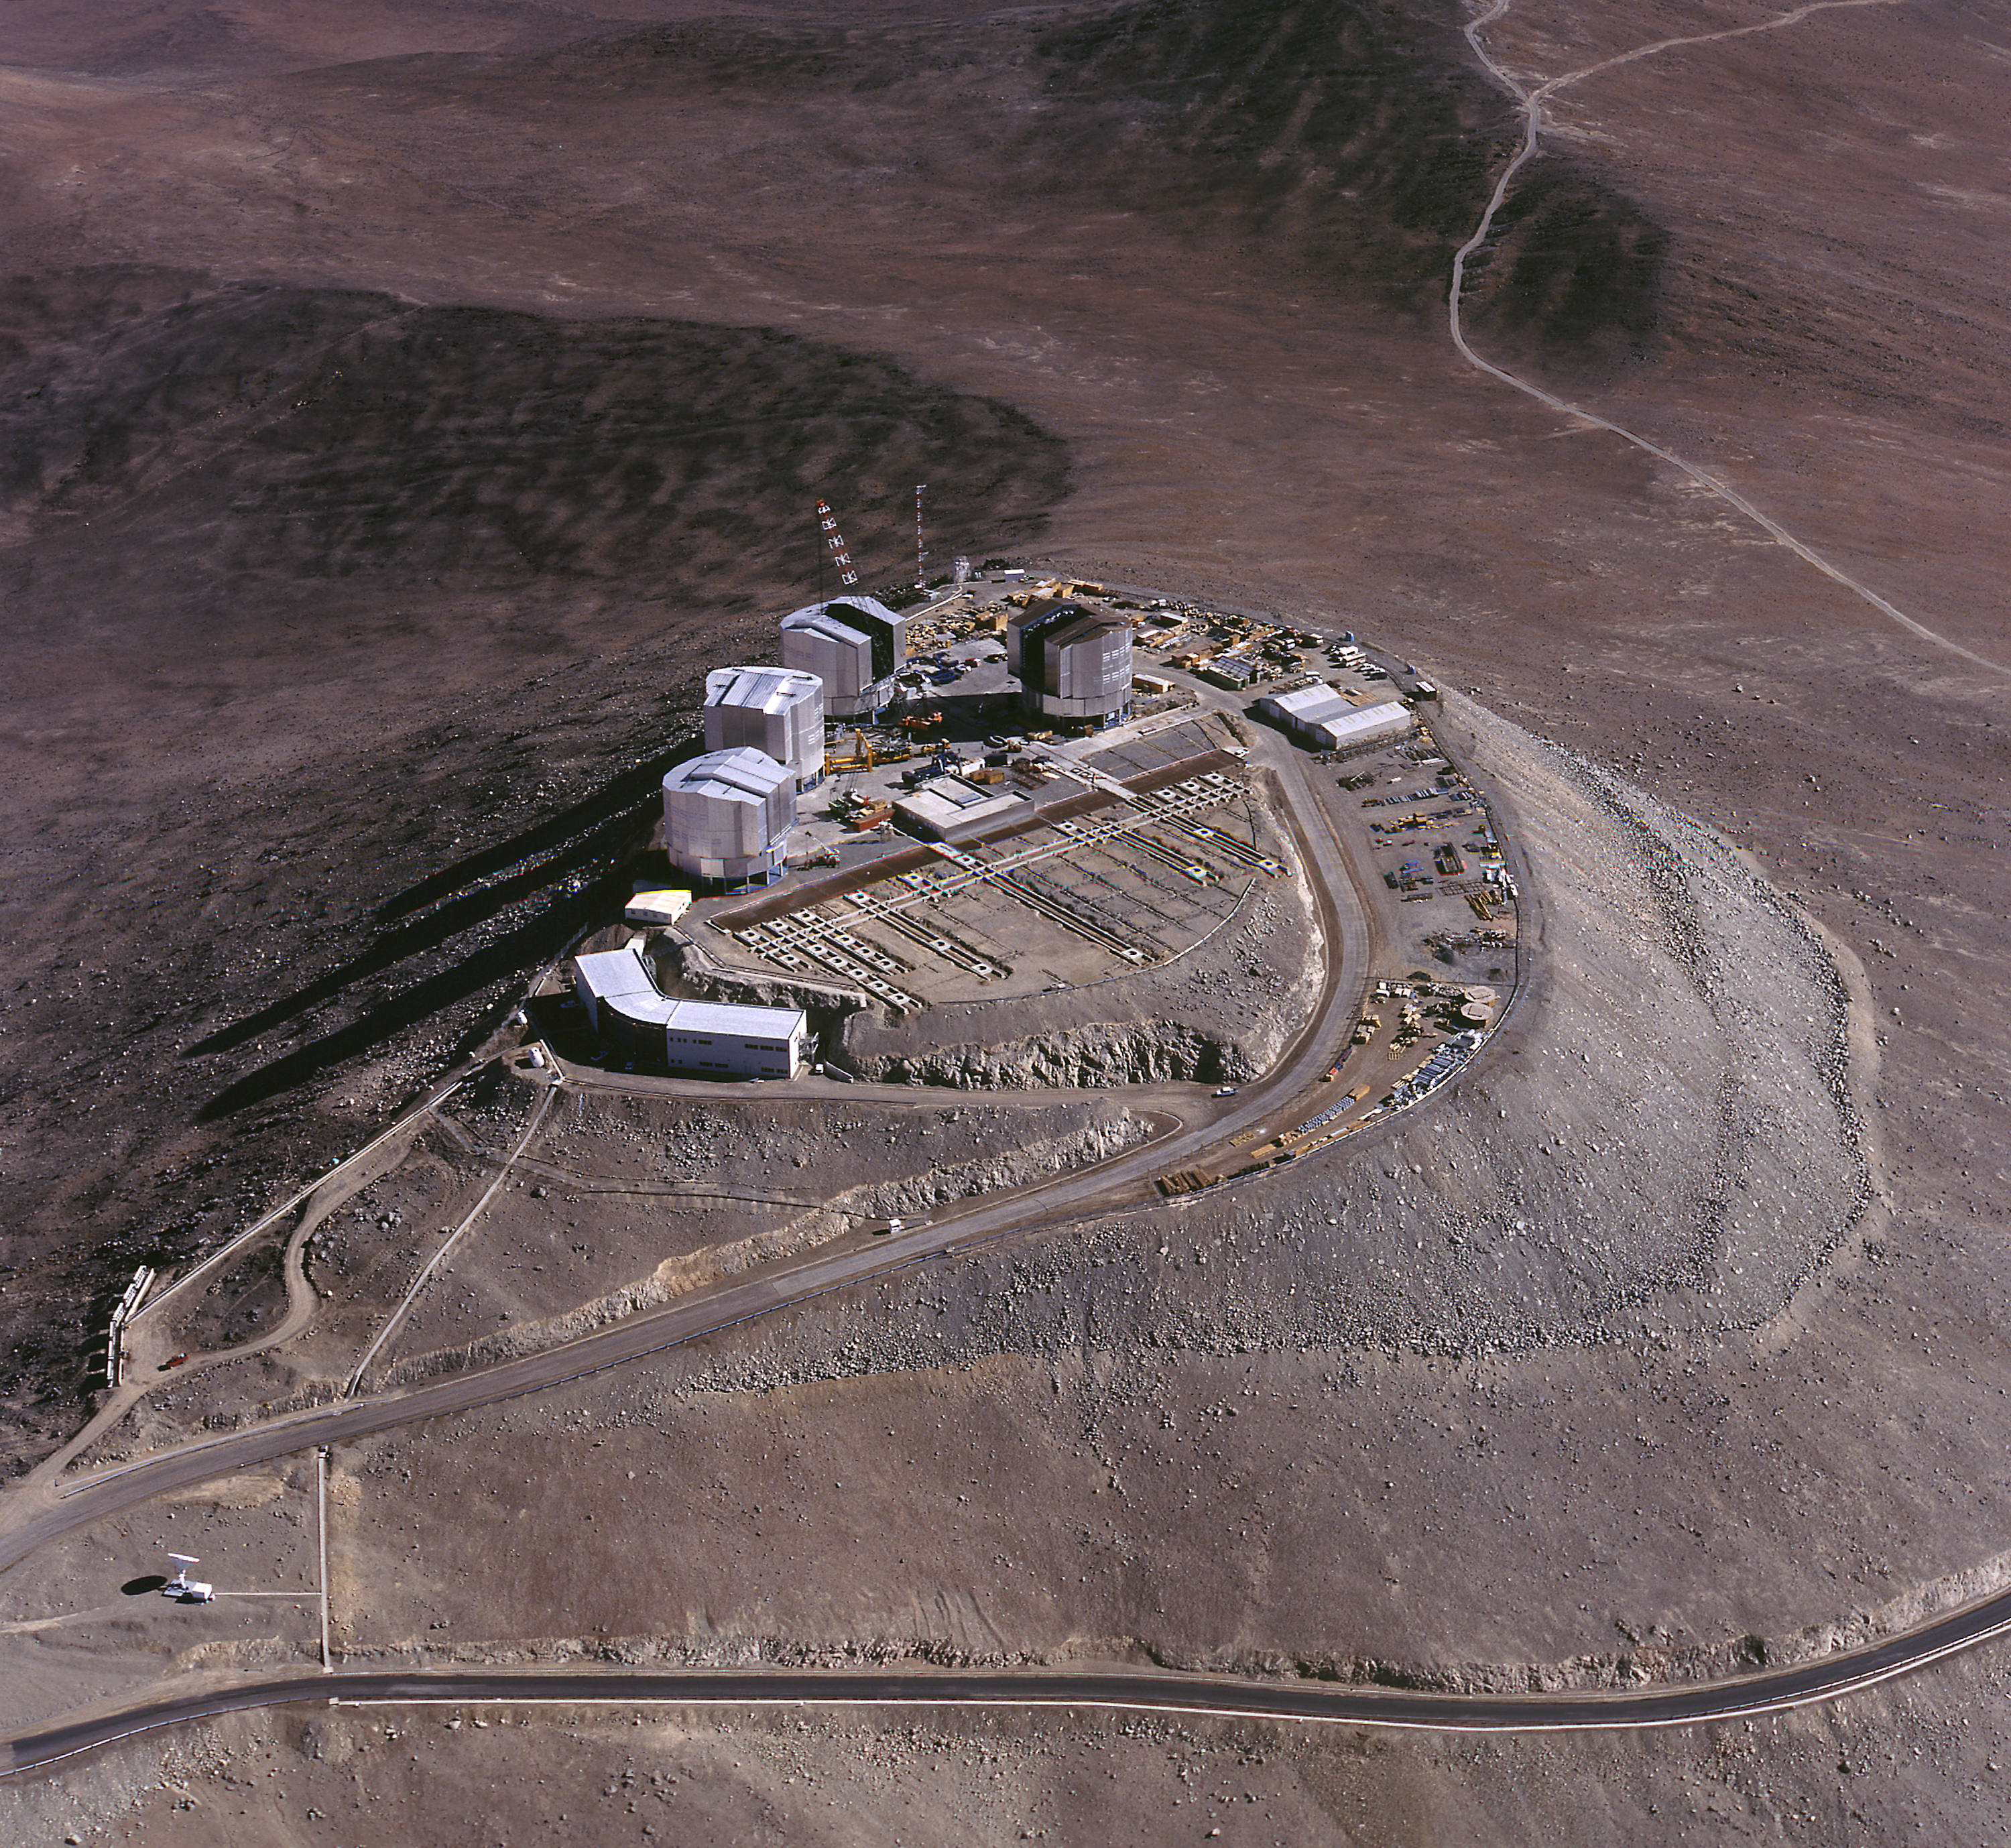

Aerial view of Paranal Observatory

Aerial view of the Paranal summit with the observatory platform on which most of the VLT buildings are in place. All four enclosures for the 8.2-m Unit Telescopes have now been closed. Also seen are the concrete supports for the smaller, movable telescopes of the VLT Interferometric Array and the central, (mostly) subterranean laboratory in which the light beams from all the telescopes will come together at the interferometric instruments. The current observations with the UT1, as well as those with the other Unit Telescopes take place from the VLT control building, on a smaller and slightly lower platform to the lower left.

Credit: ESO